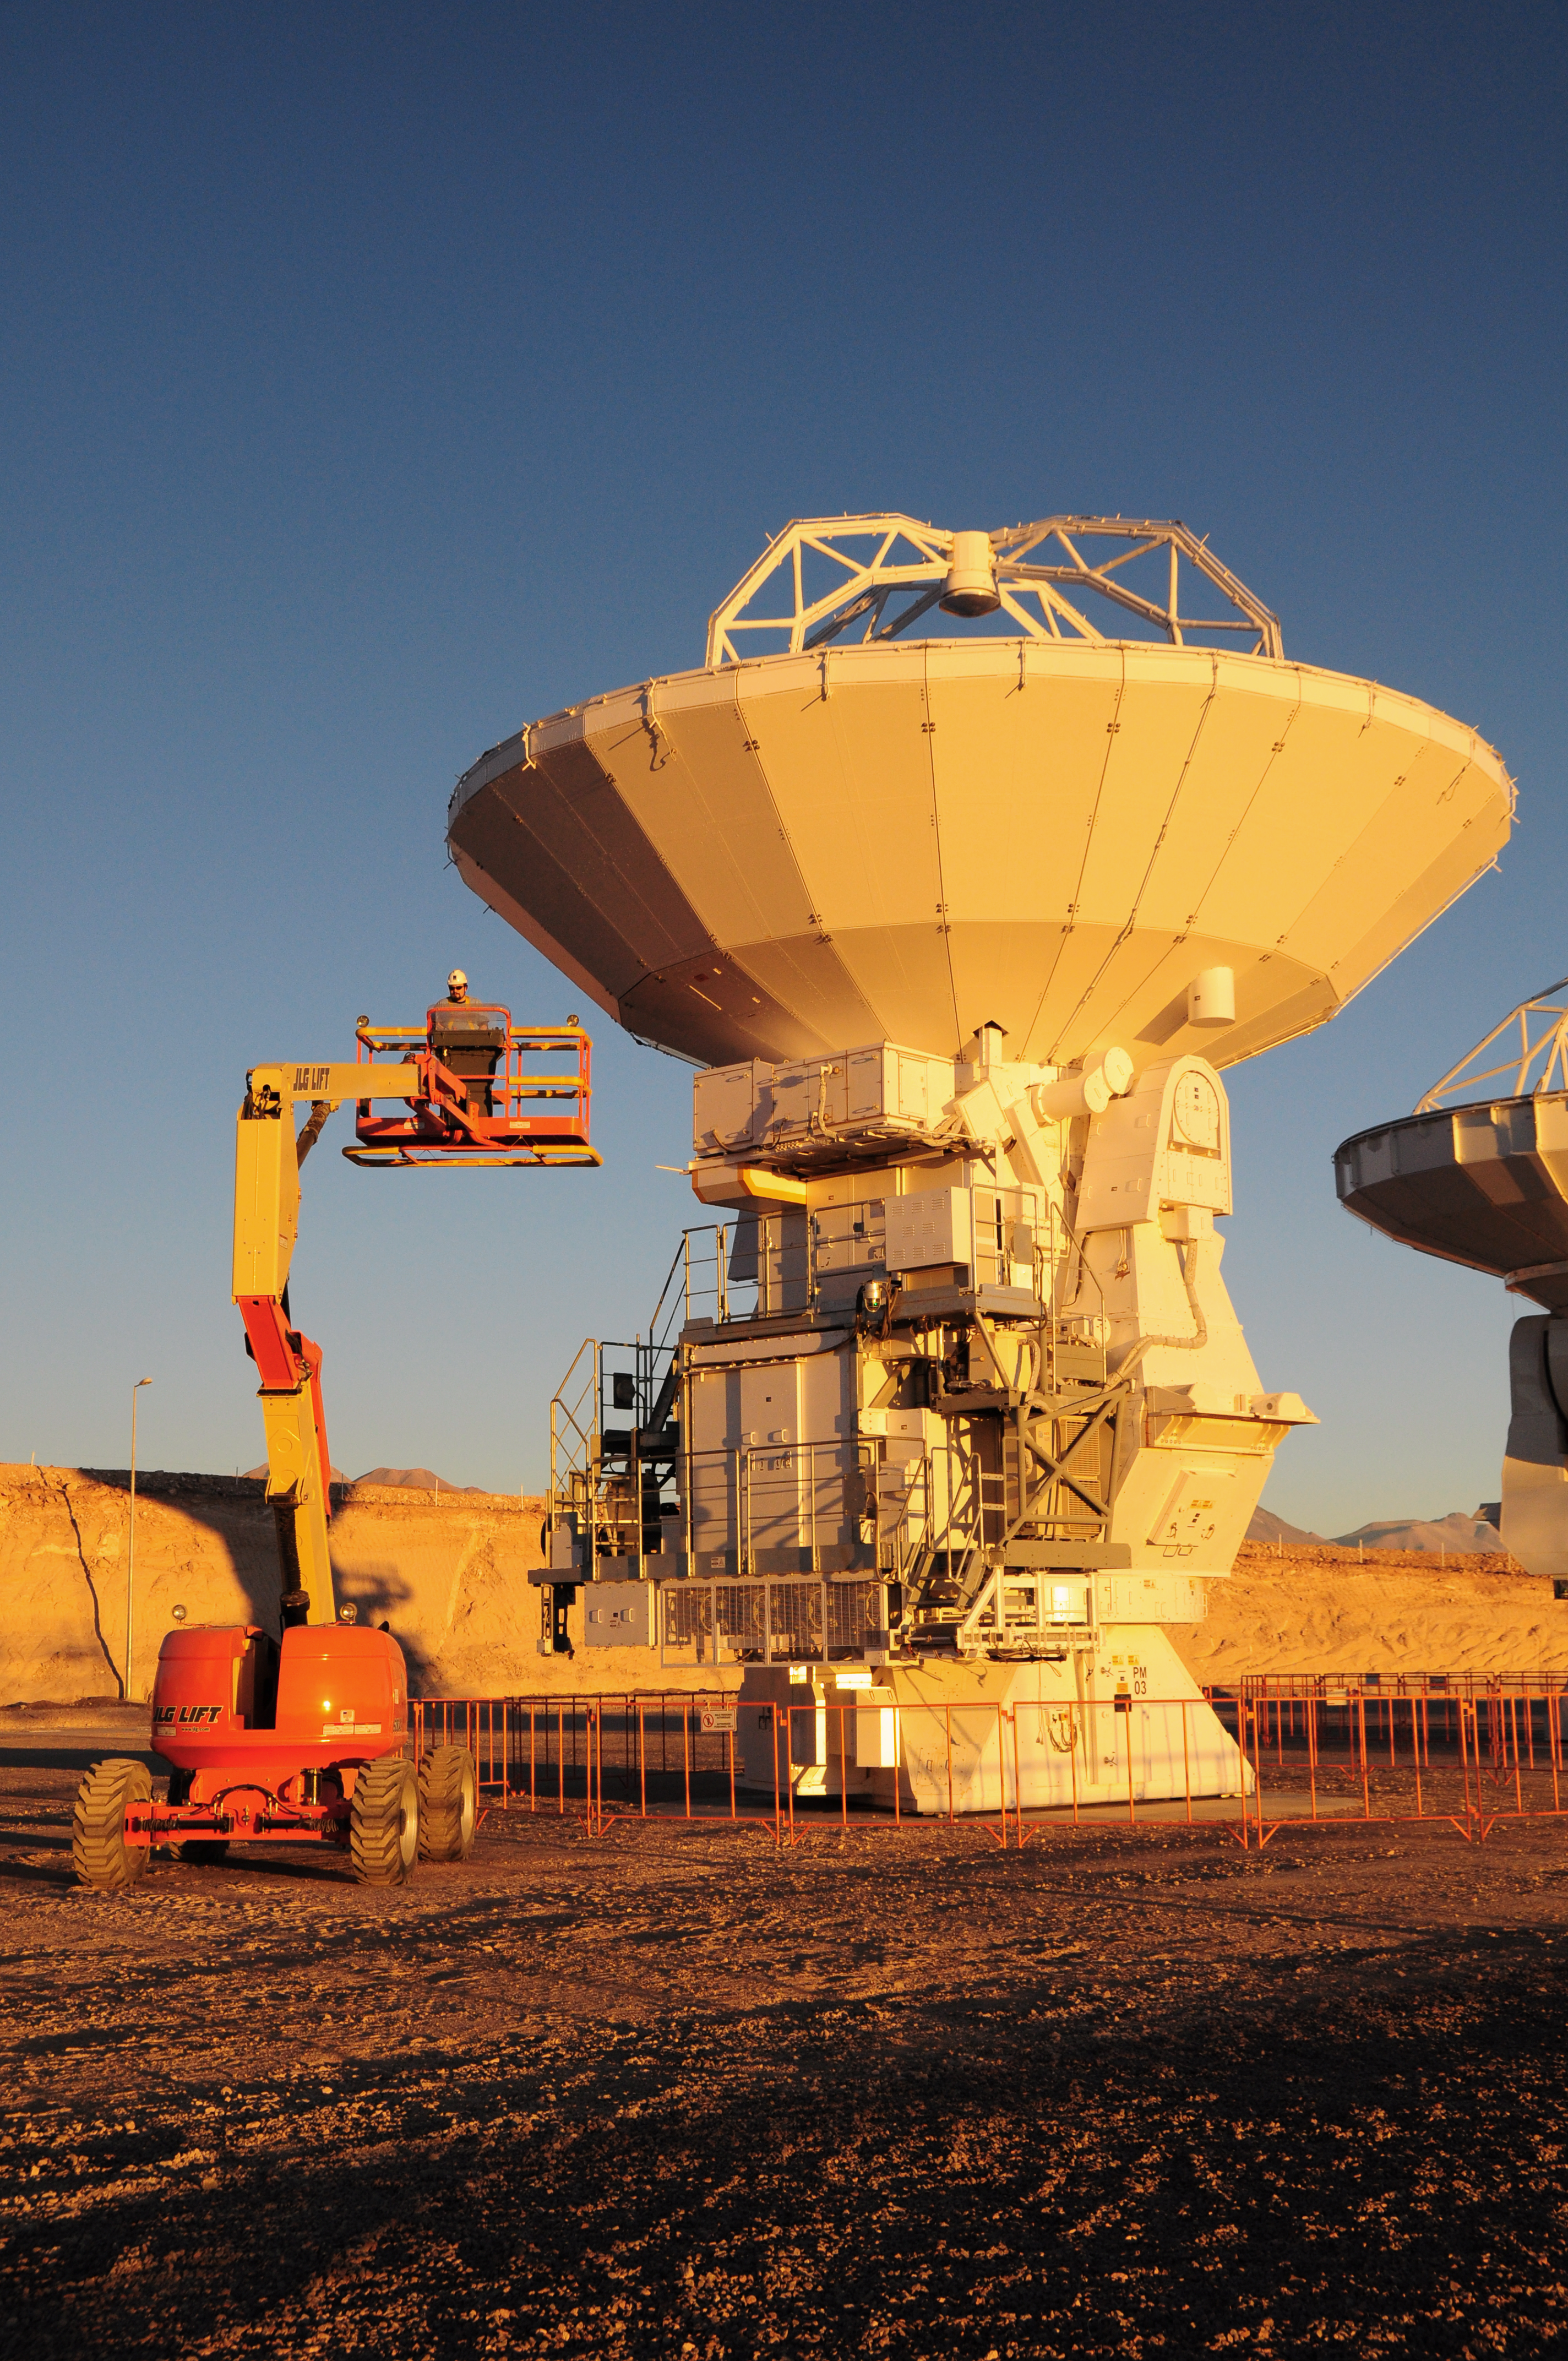

Inside a round-the-clock facility

Technicians and engineers performing inspections and engineering tests on the ALMA antennas.

Credit: ALMA (ESO/NAOJ/NRAO)